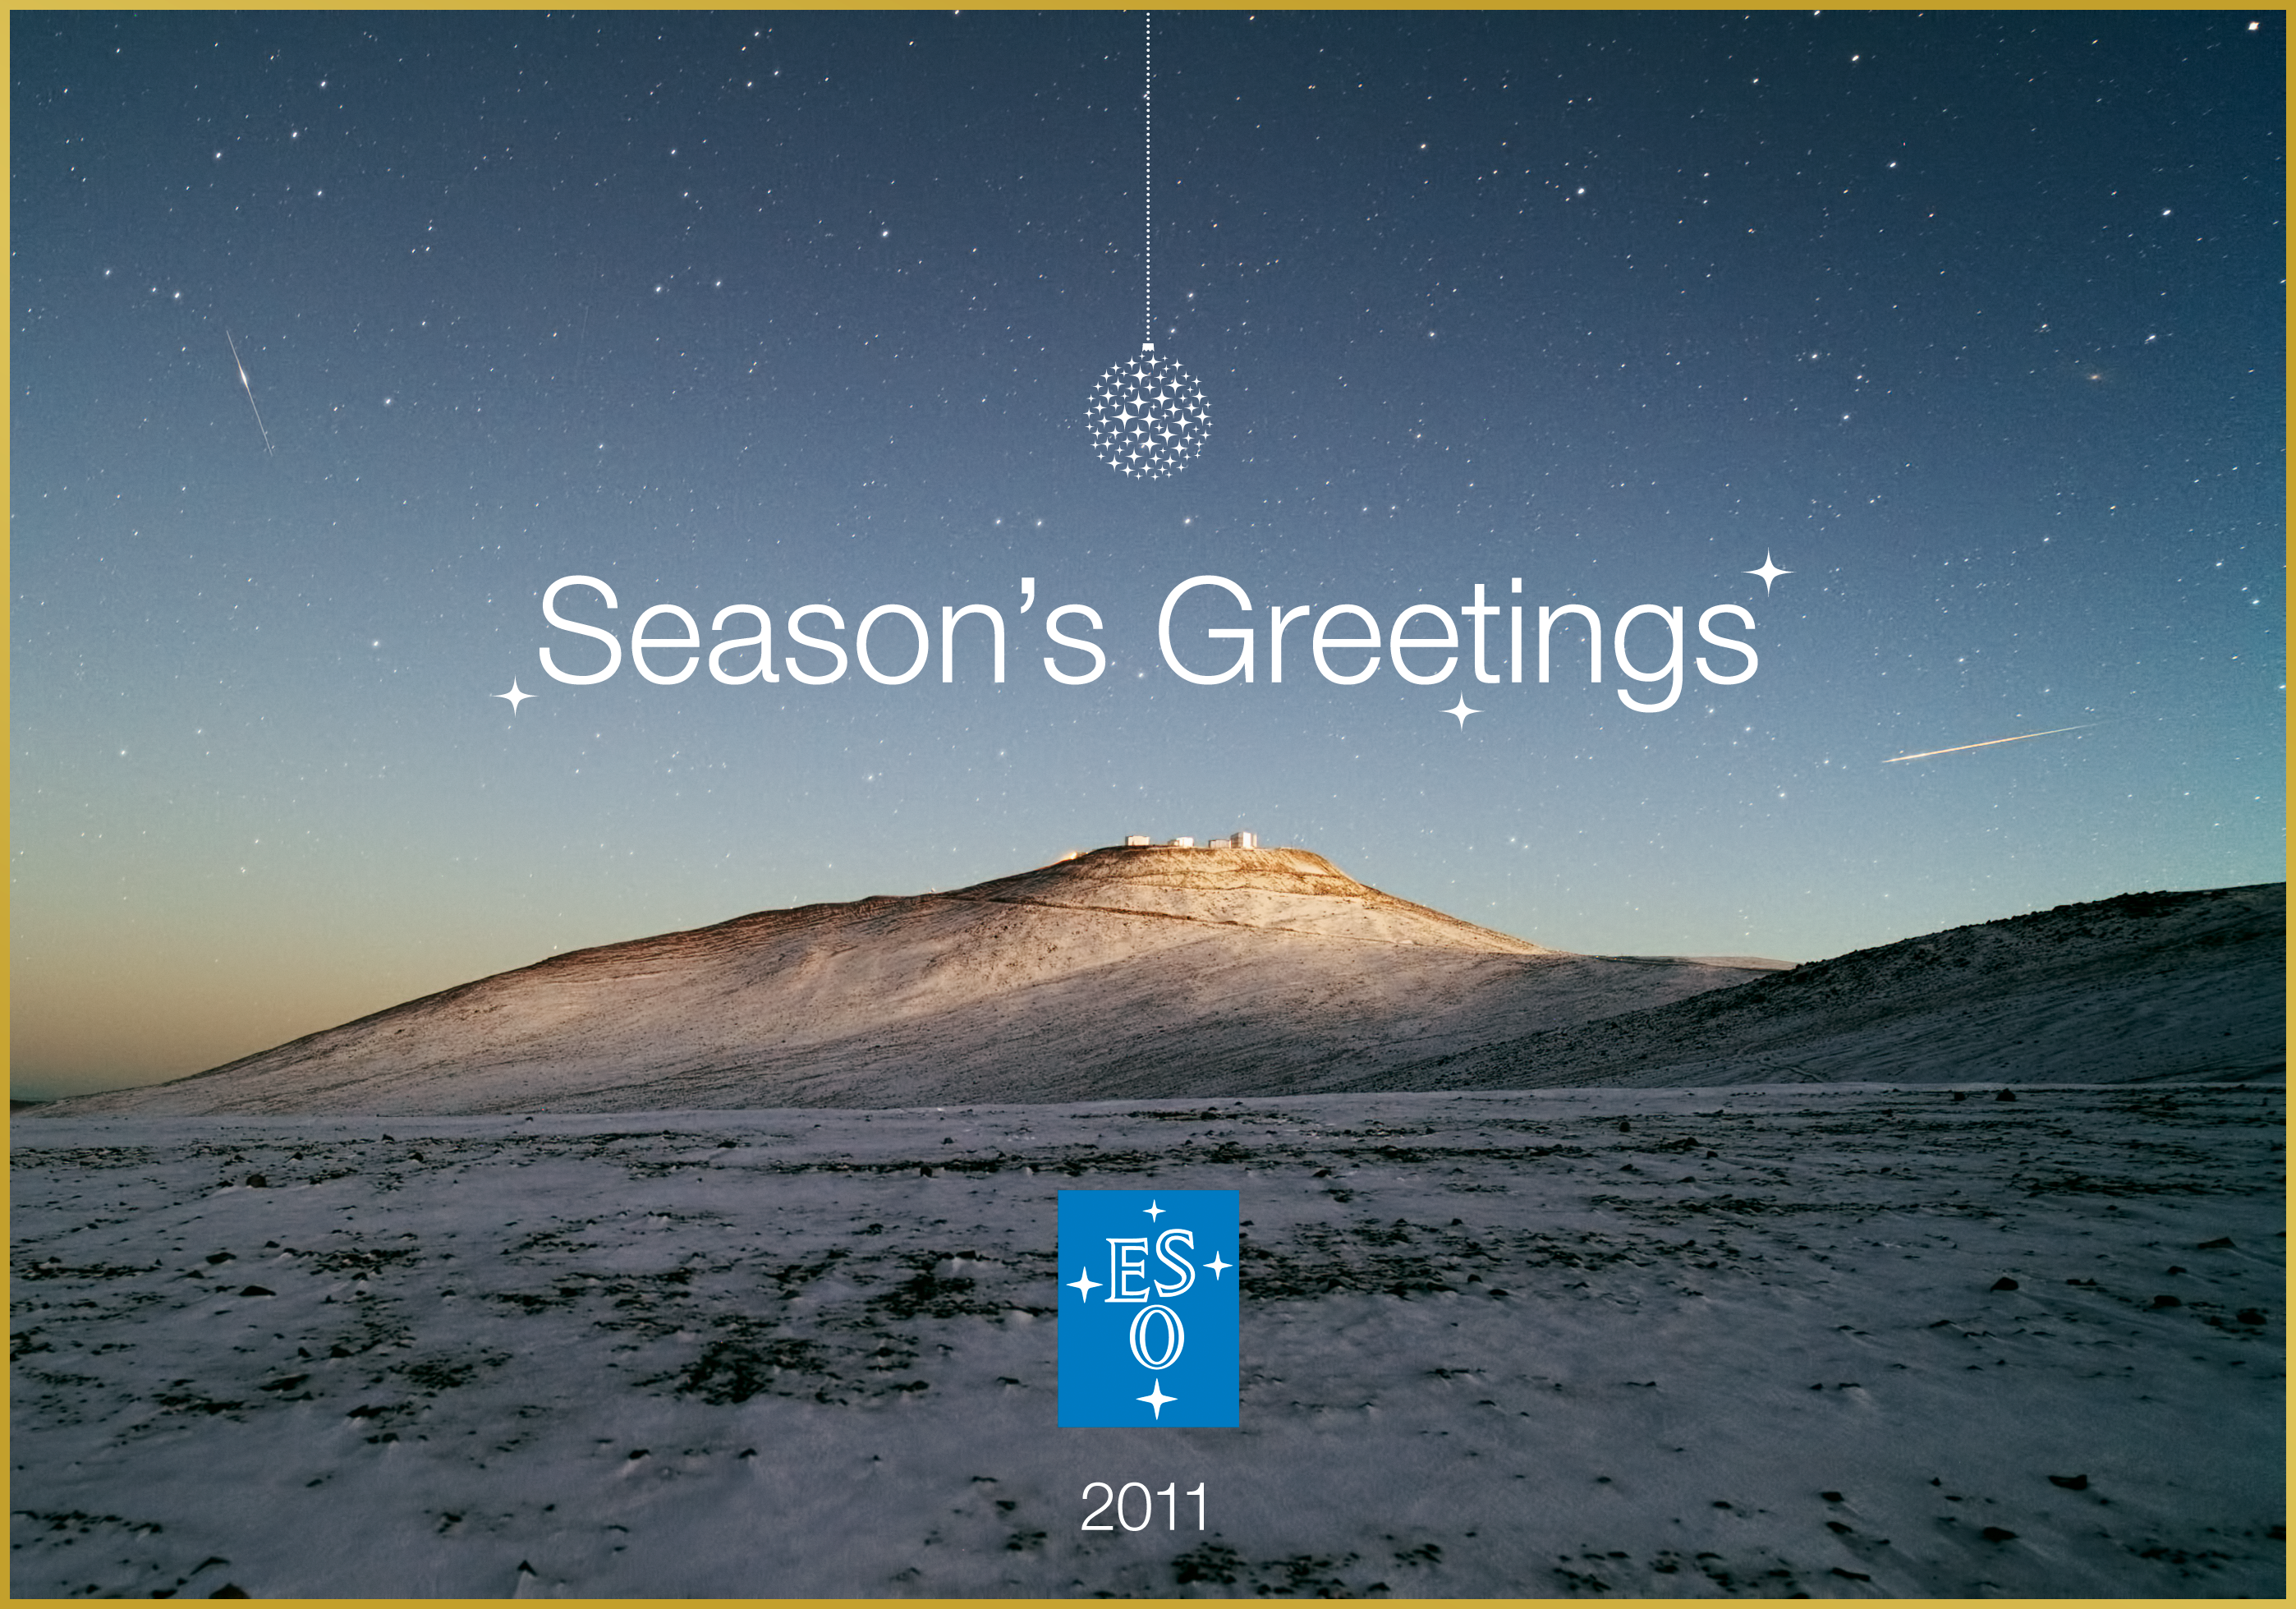

Season’s greetings from the European Southern Observatory!

The background picture was taken shortly before sunrise by ESO Photo Ambassador Yuri Beletsky, who works as an astronomer at the La Silla Paranal Observatory. The night sky above Cerro Paranal, the home of ESO’s Very Large Telescope (VLT), is dark and dotted with the bright stars of the Milky Way, and more distant galaxies. But it is very rare to see the ground contrasting with the sky as markedly as in this photograph, which shows a gentle layer of white snow dotted with darker spots of the desert terrain beneath. Read more at: http://www.eso.org/public/images/potw1132a/

Credit: ESO/Y. Beletsky